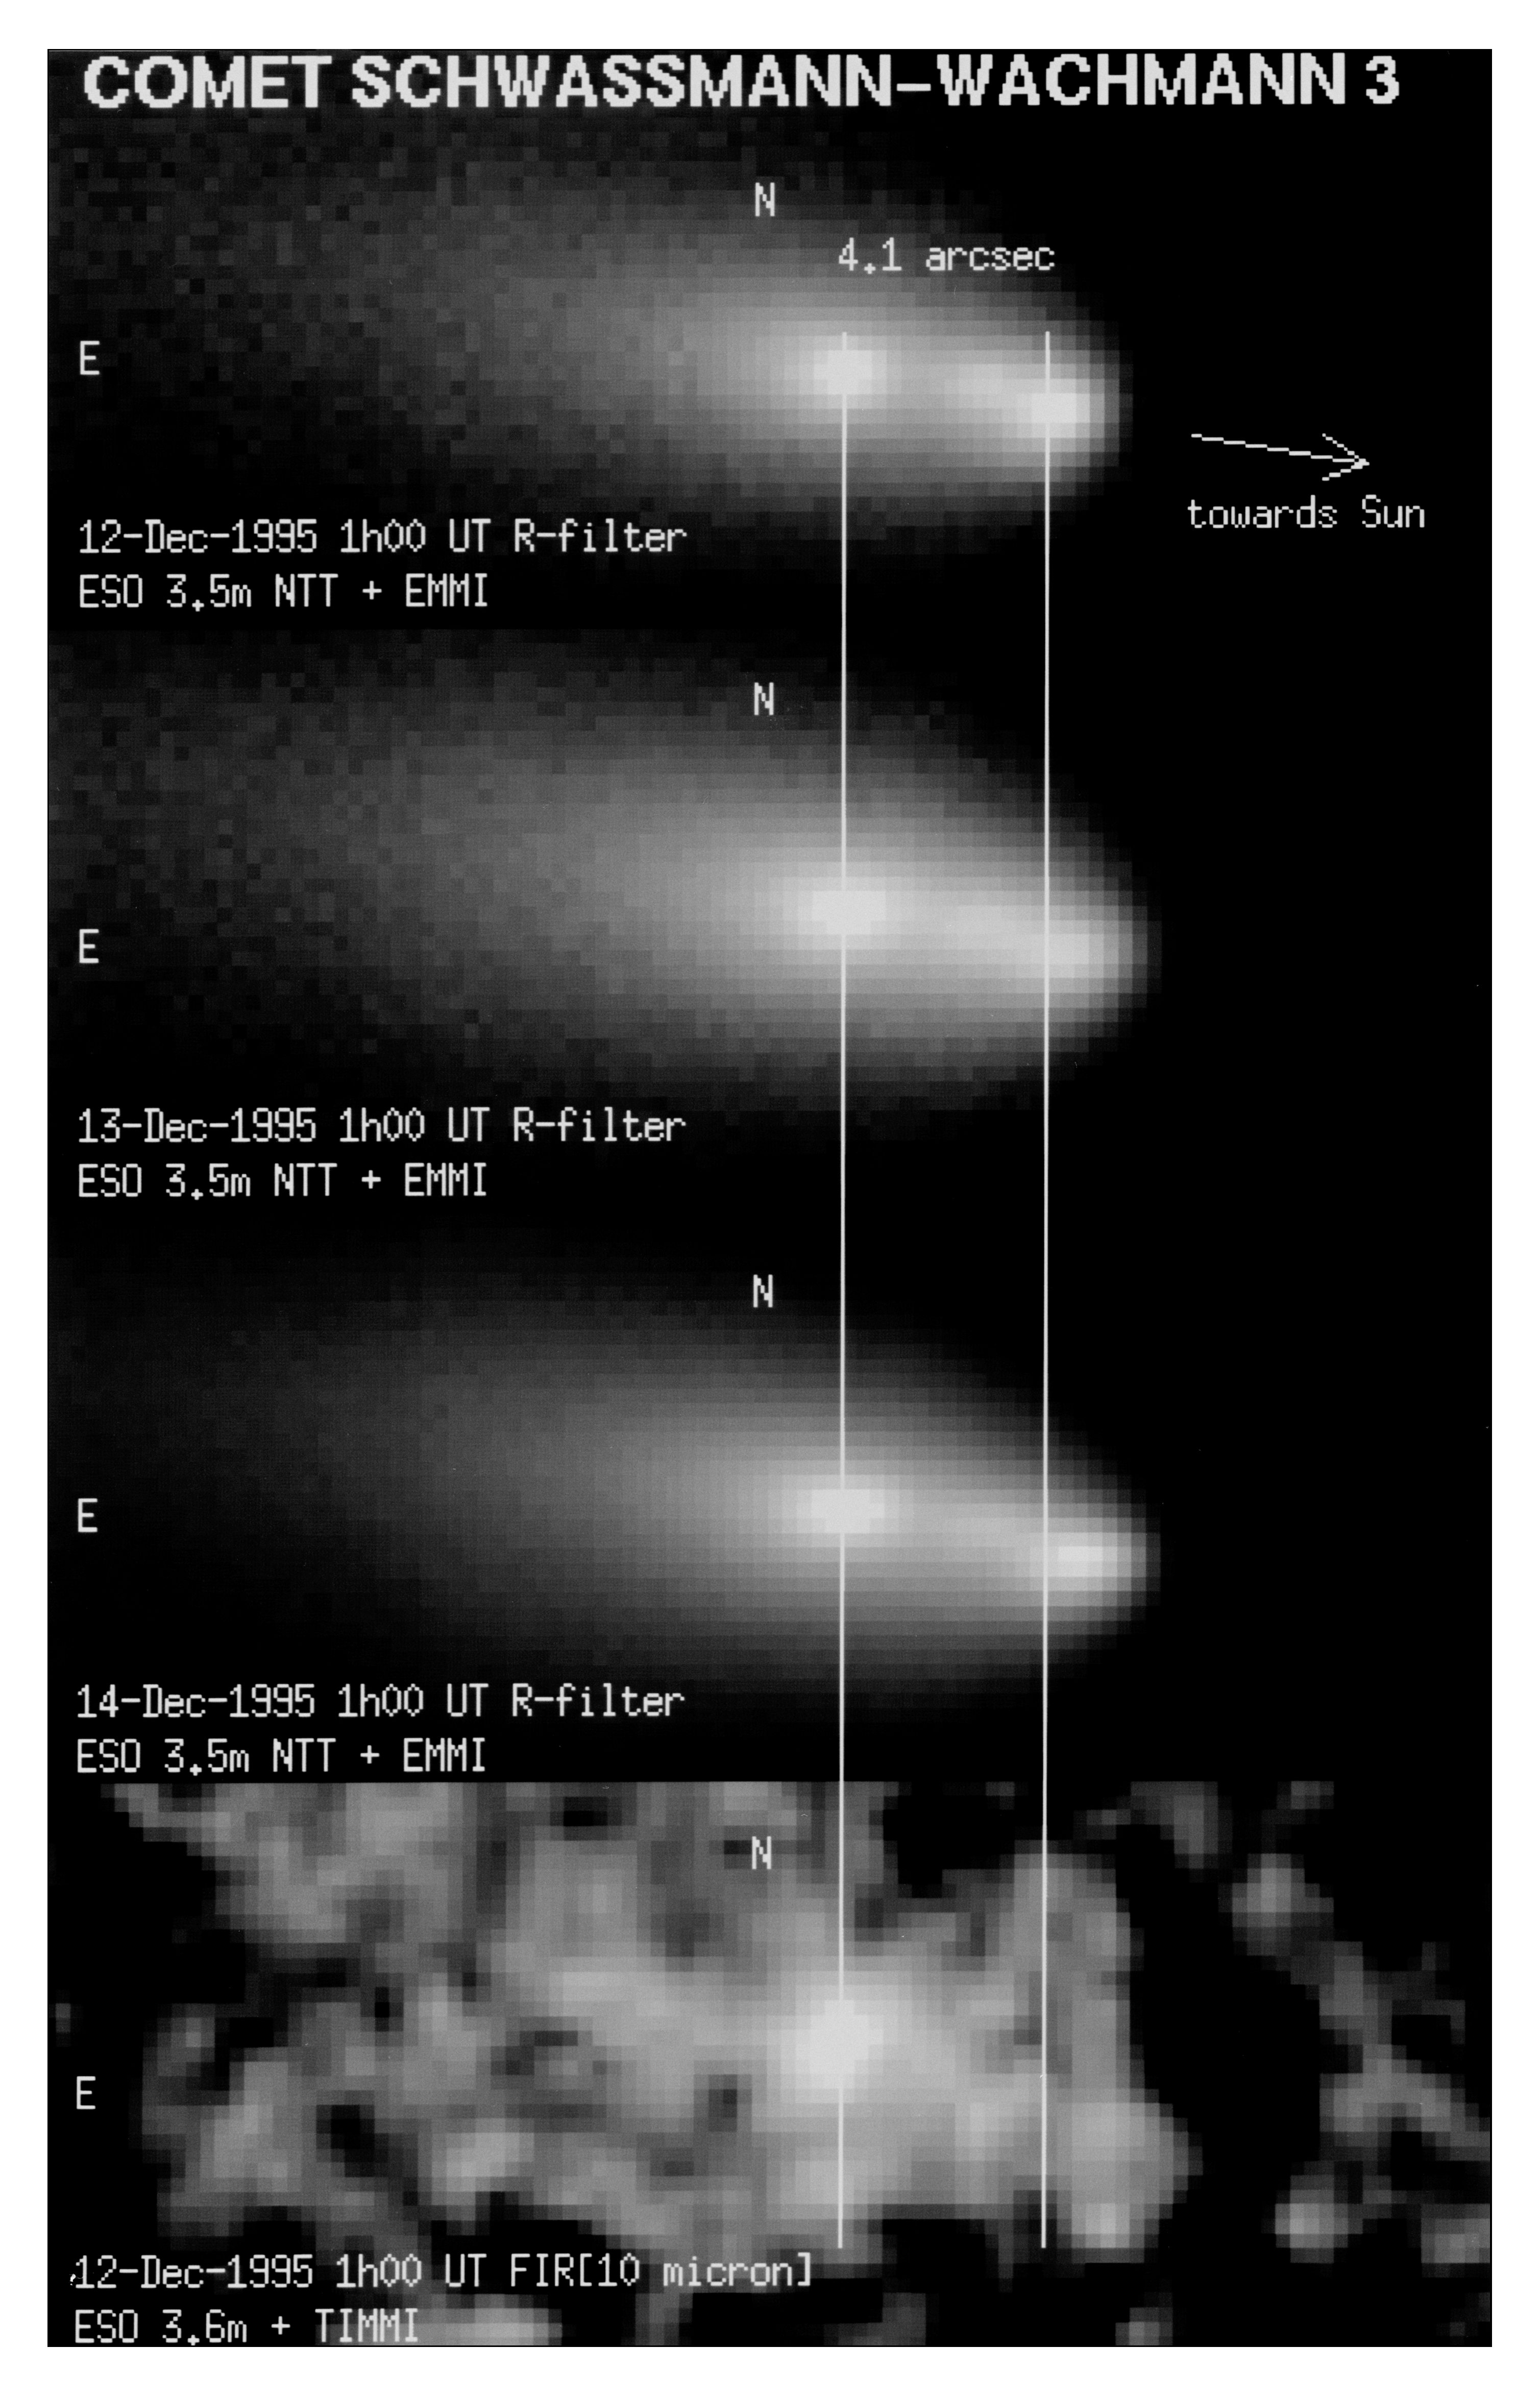

First images of split comet Schwassmann-Wachmann 3

This black and white composite of four individual exposures shows the innermost area of the extended coma of Periodic Comet Schwassmann-Wachmann 3. It demonstrates that its nucleus had recently split into three, probably four individual pieces. The upper three images were obtained on December 12, 13 and 14, 1995, through a red filtre and with the ESO Multi-Mode Instrument (EMMI) attached to the 3.5-metre New Technology Telescope (NTT). They show the presence of three condensations around the split nuclei, nearly aligned in the direction towards the Sun. They lie in or very near the orbital plane of the comet. A comparison of the images clearly shows that the distance between the two brightest condensations is slowly increasing and also that the brightness of the two fainter ones (in the middle and to the right) is variable. At the time of the observations, the comet was about 260 million kilometres from the Earth and the measured angular distance between the brightest condensations corresponds to a projected separation of about 5100 kilometres.

The image at the bottom was obtained on December 12, 1995, at a wavelength near 10 micron with the Thermal Infrared Multi-Mode Instrument (TIMMI) at the ESO 3.6-metre telescope. The leftmost condensation is much brighter than the others at this wavelength; this indicates a much larger amount of dust. It is therefore likely that this condensation represents the denser dust cloud around the largest nucleus, and that the (smaller) pieces in the other condensations broke off from this one. On this image, there is a fainter, fourth condensation about 2 arcseconds directly south of the brightest one.

Credit: ESO